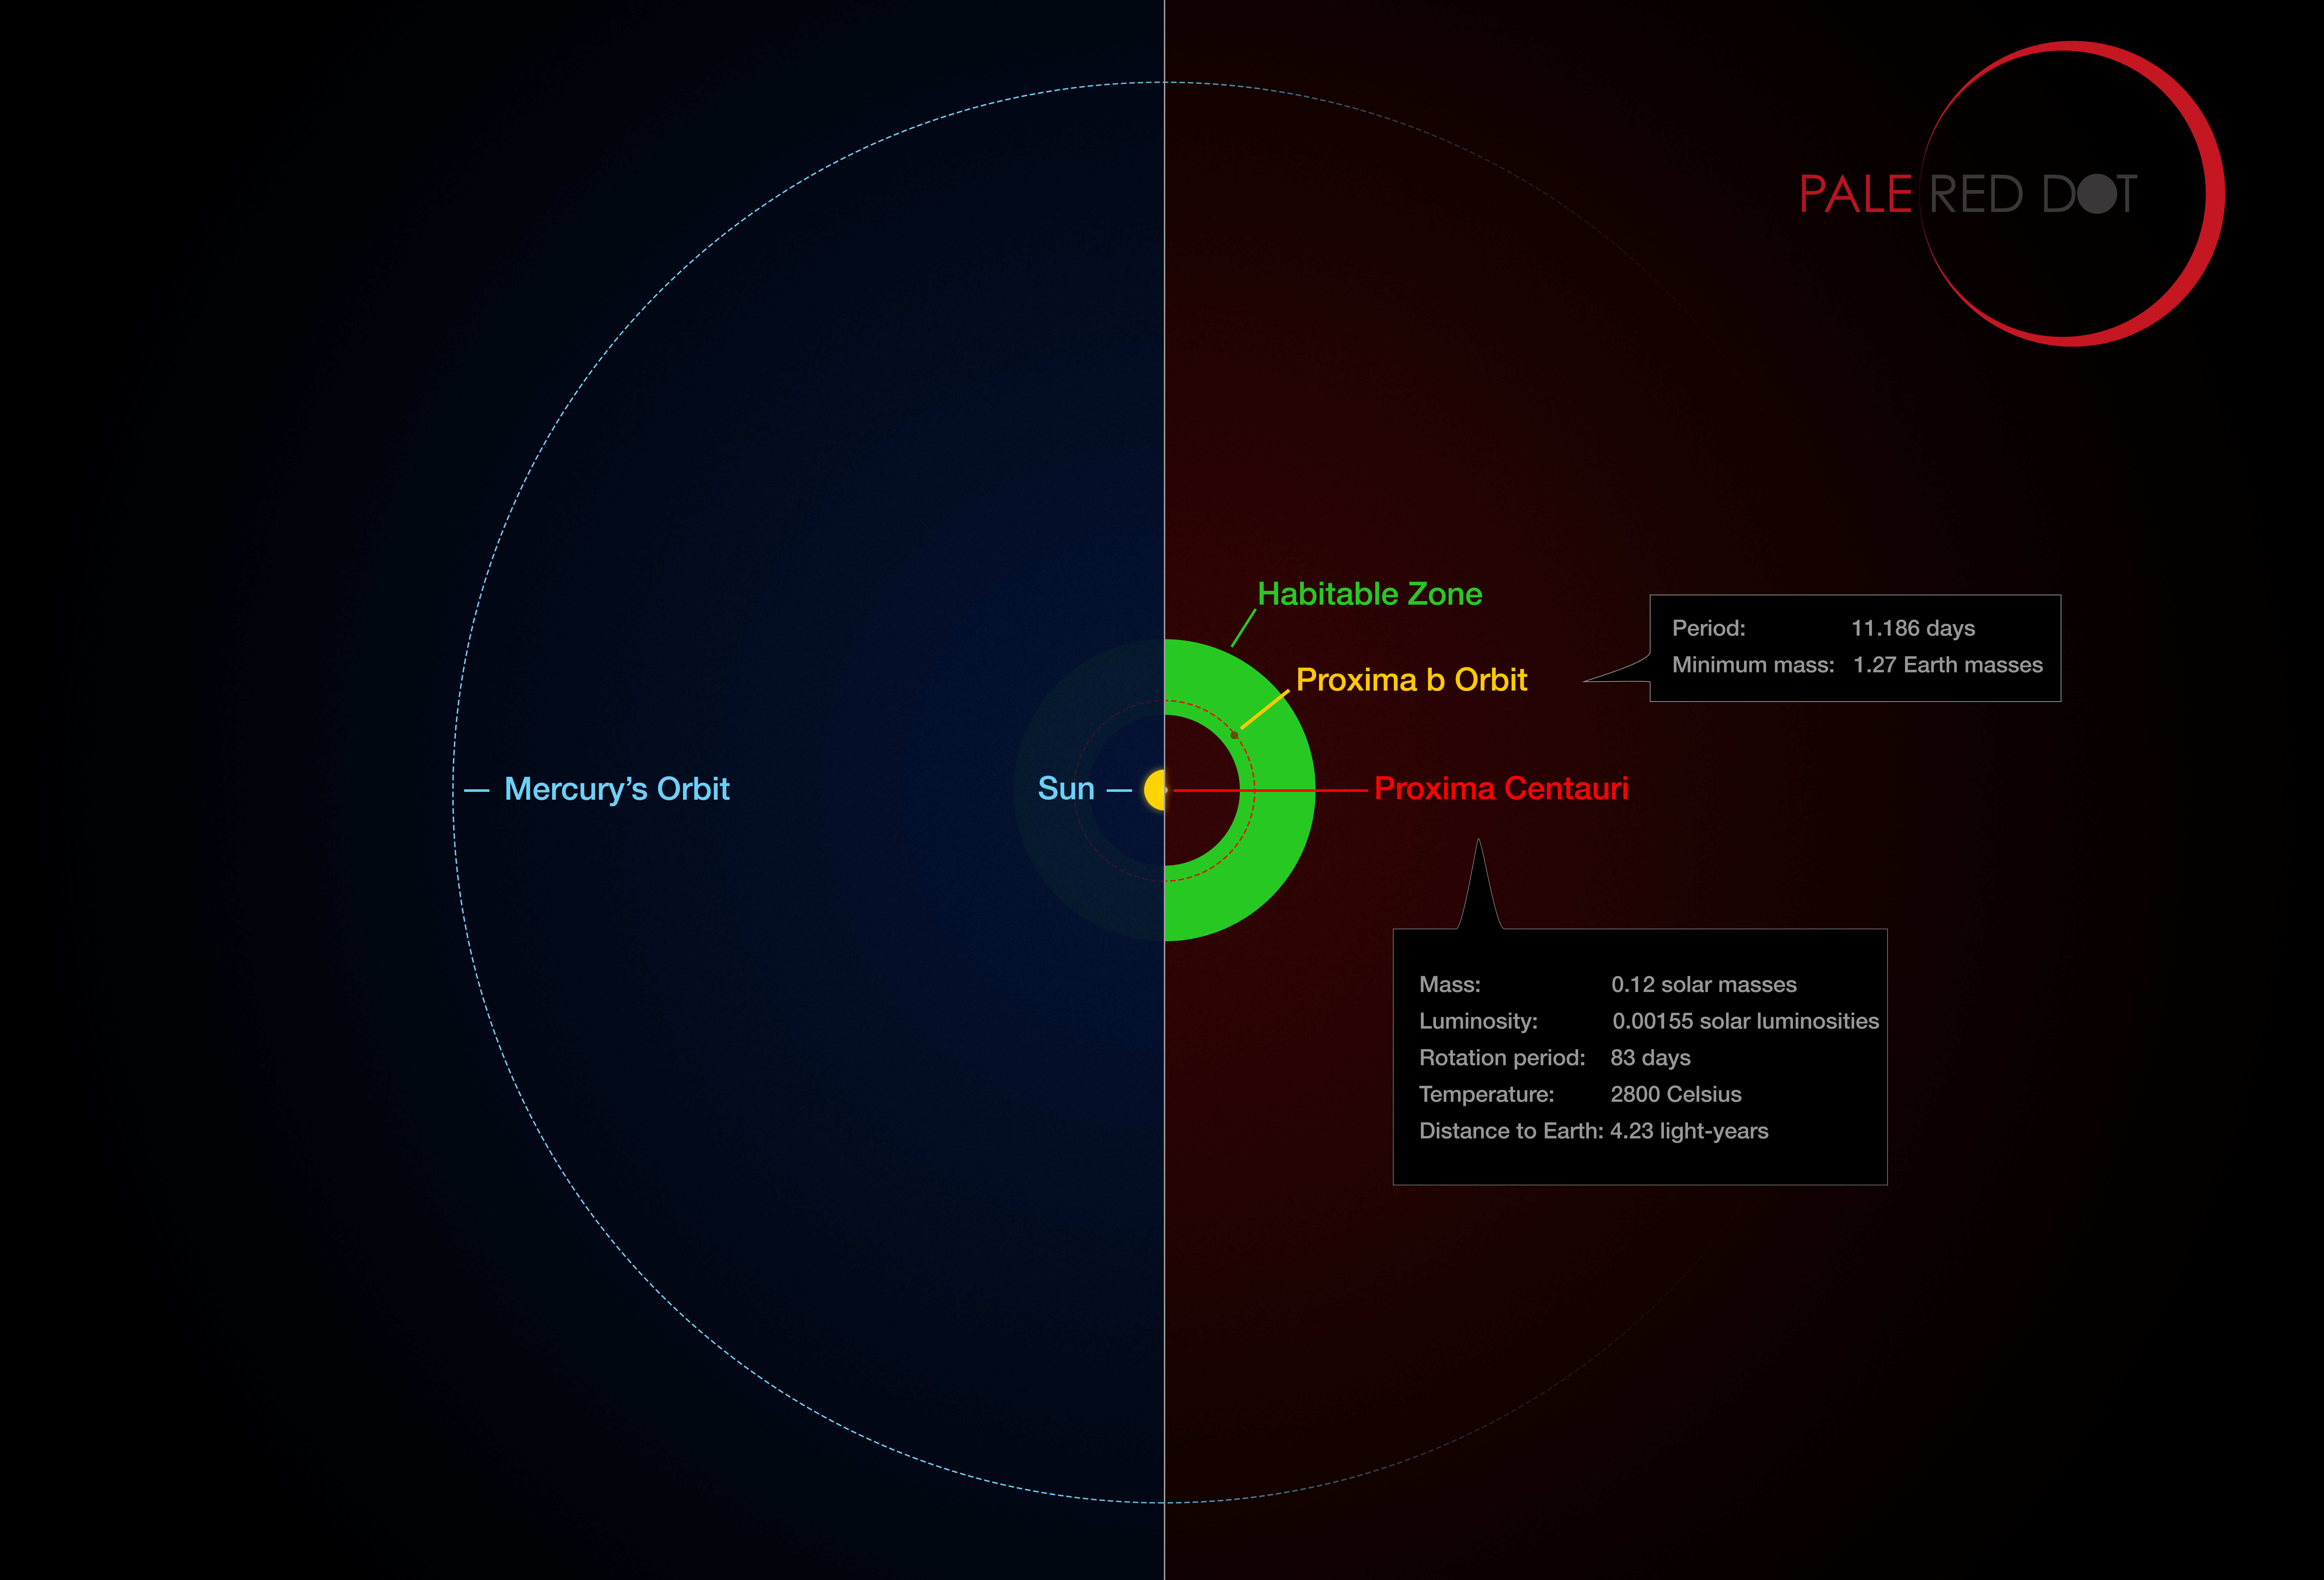

Proxima Centauri and its planet compared to the Solar System

This infographic compares the orbit of the planet around Proxima Centauri (Proxima b) with the same region of the Solar System. Proxima Centauri is smaller and cooler than the Sun and the planet orbits much closer to its star than Mercury. As a result it lies well within the habitable zone, where liquid water can exist on the planet’s surface.

Credit: ESO/M. Kornmesser/G. Coleman